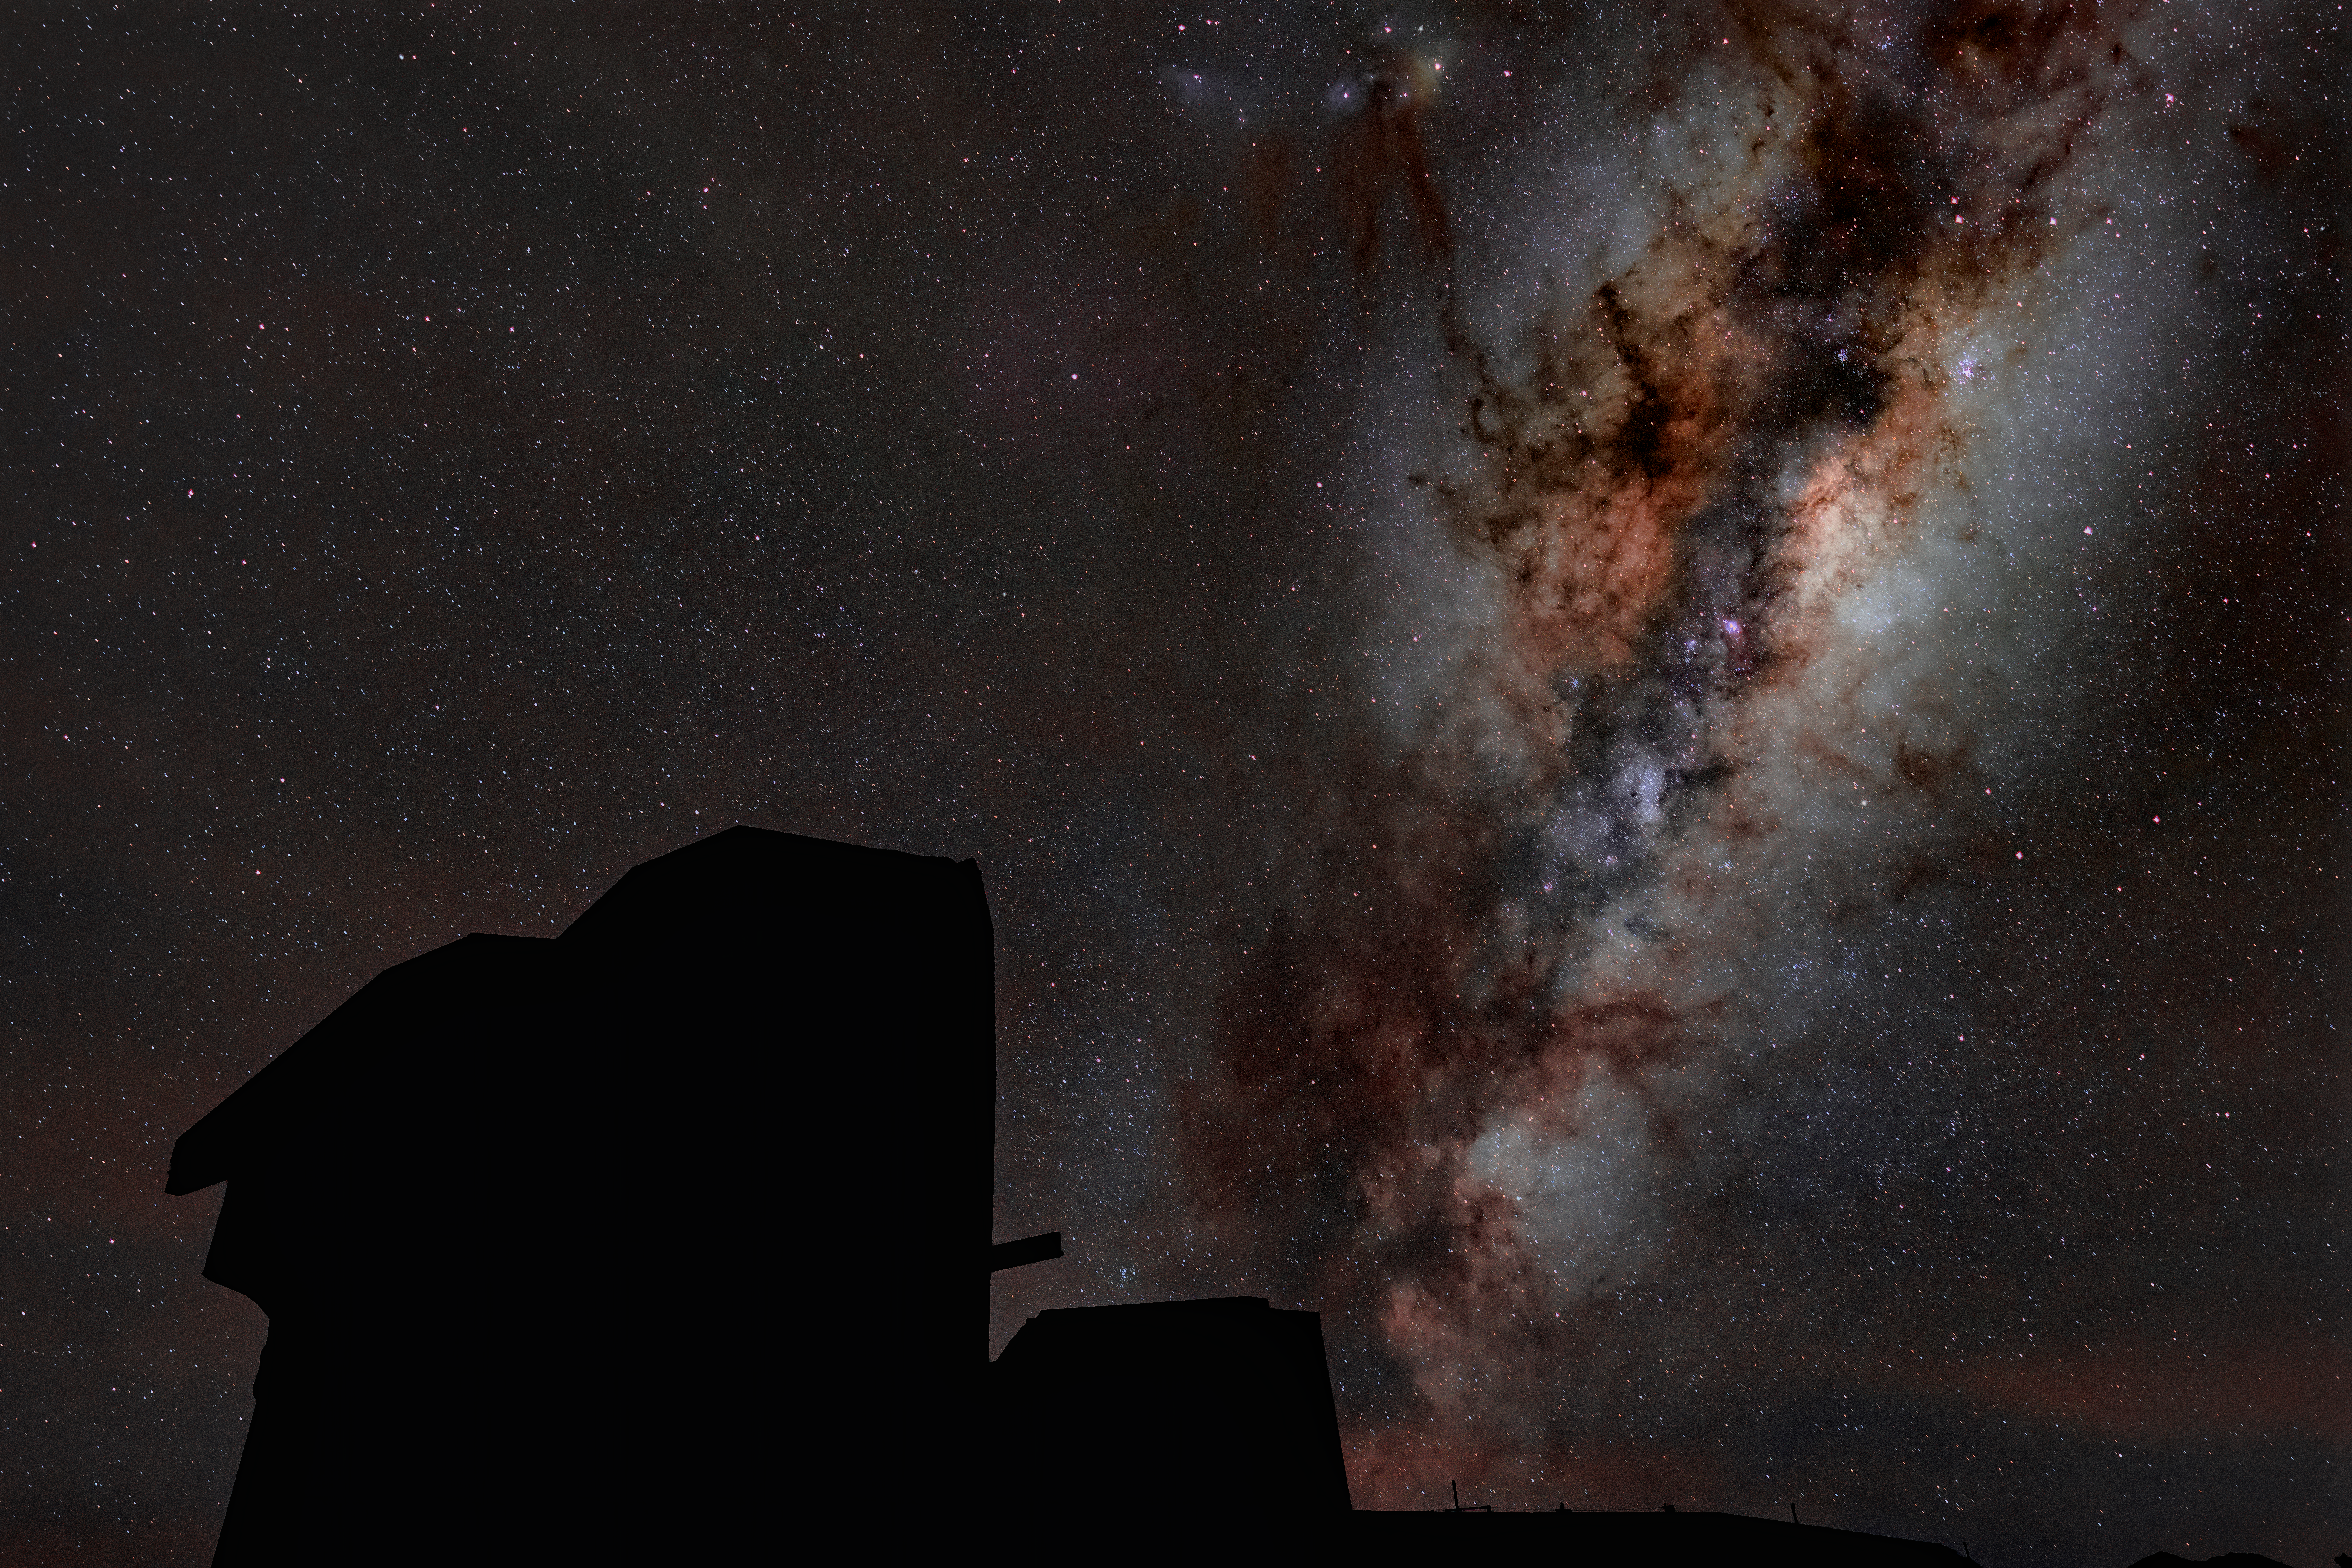

Rubin's Dome after Dark

The dome of NSF-DOE Vera C. Rubin appears as a dark silhouette against a backdrop of starry skies and the Milky Way. Rubin's decade-long Legacy Survey of Space and Time (LSST) will generate an ultra-wide, ultra-high-definition, time-lapse record of the Universe.

Credit: RubinObs/NOIRLab/SLAC/DOE/NSF/AURA/H. Stockebrand